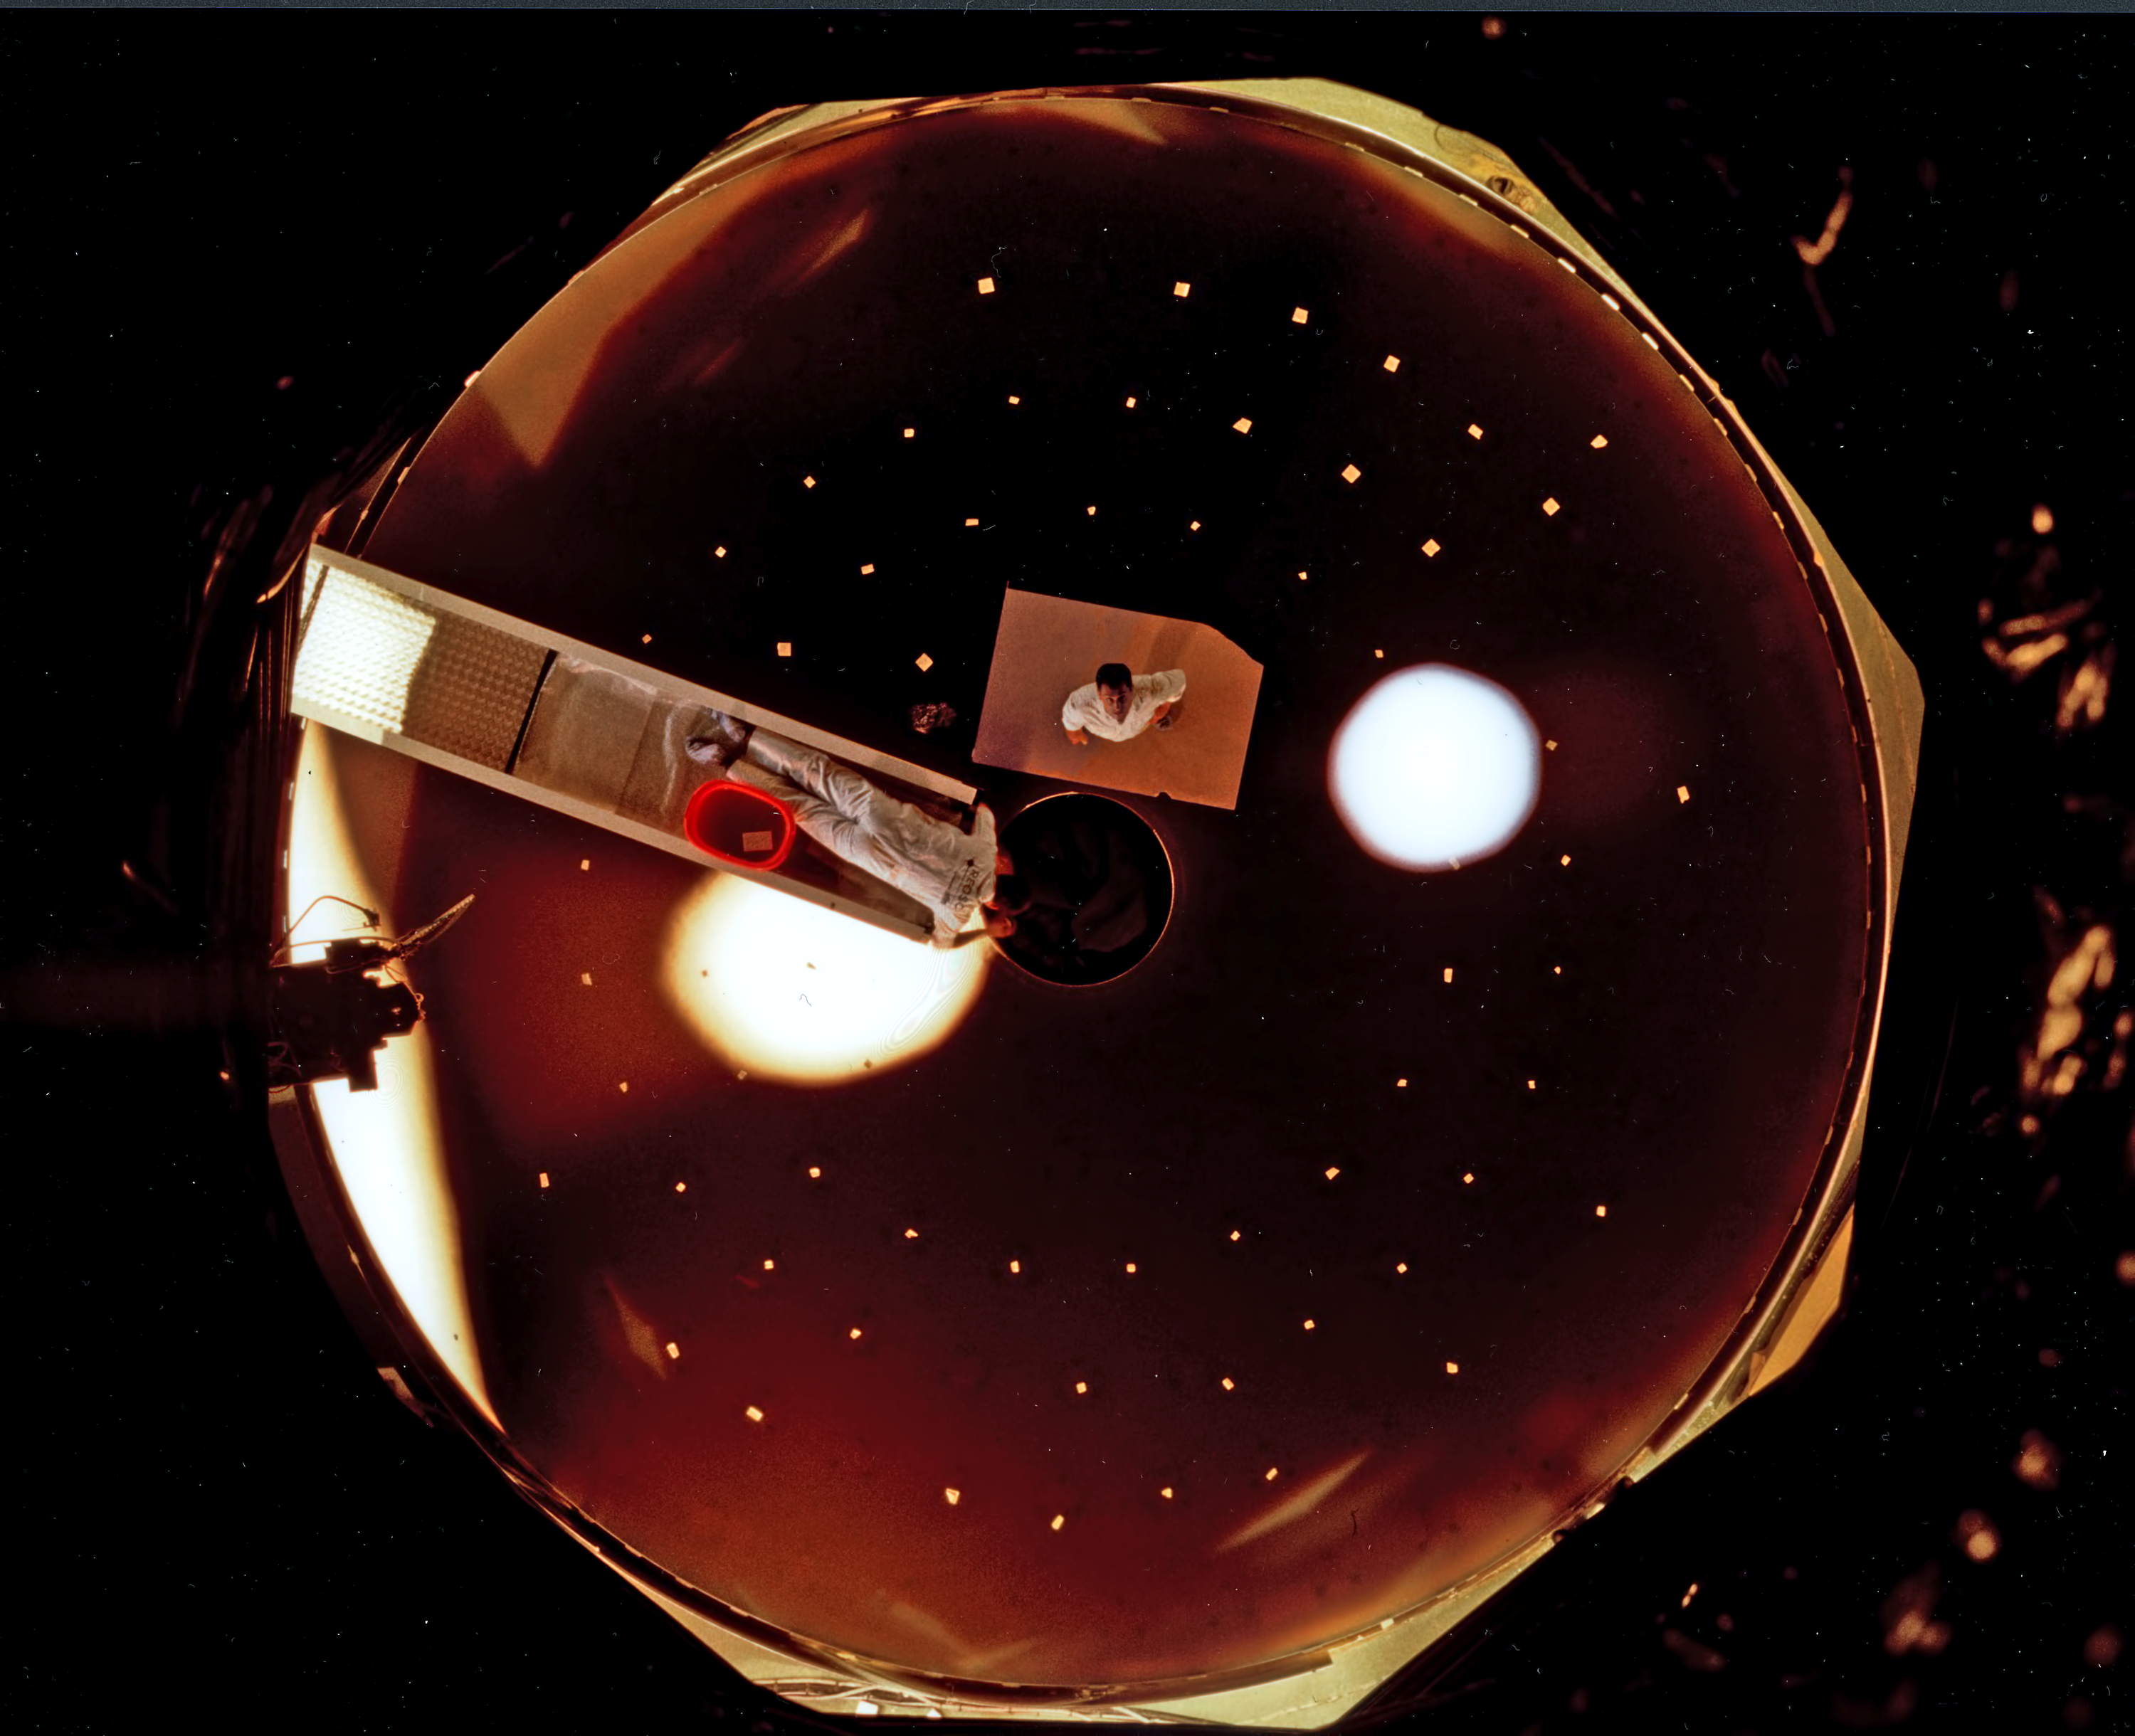

Polishing the first VLT main mirror (1995)

The first of the four VLT Zerodur blanks was ready at the Schott Glaswerke in July 1993. From here they were transported by ship to the REOSC workshop in Saint Pierre du Perray near Paris. This new facility, unique in the world, was specifically conceived, built and equipped to polish and test the large VLT mirrors. It is equipped with two machines: one for grinding, the other for polishing, and both with a 150 actuator system in order to support the thin and flexible, 23.5 tons mirrors.

Here the blank underwent a difficult two-year polishing process, at the limits of present technology. Thanks in particular to an efficient, built-in `learning' process, the new, computerised polishing system progressively optimized the procedures. The optical surfaces of the following blanks were brought into the desired form in significantly less time.

This is an unusual view of the first VLT primary mirror taken from the top of the impressive test tower at the REOSC facility during optical tests in 1995.

Credit: ESO